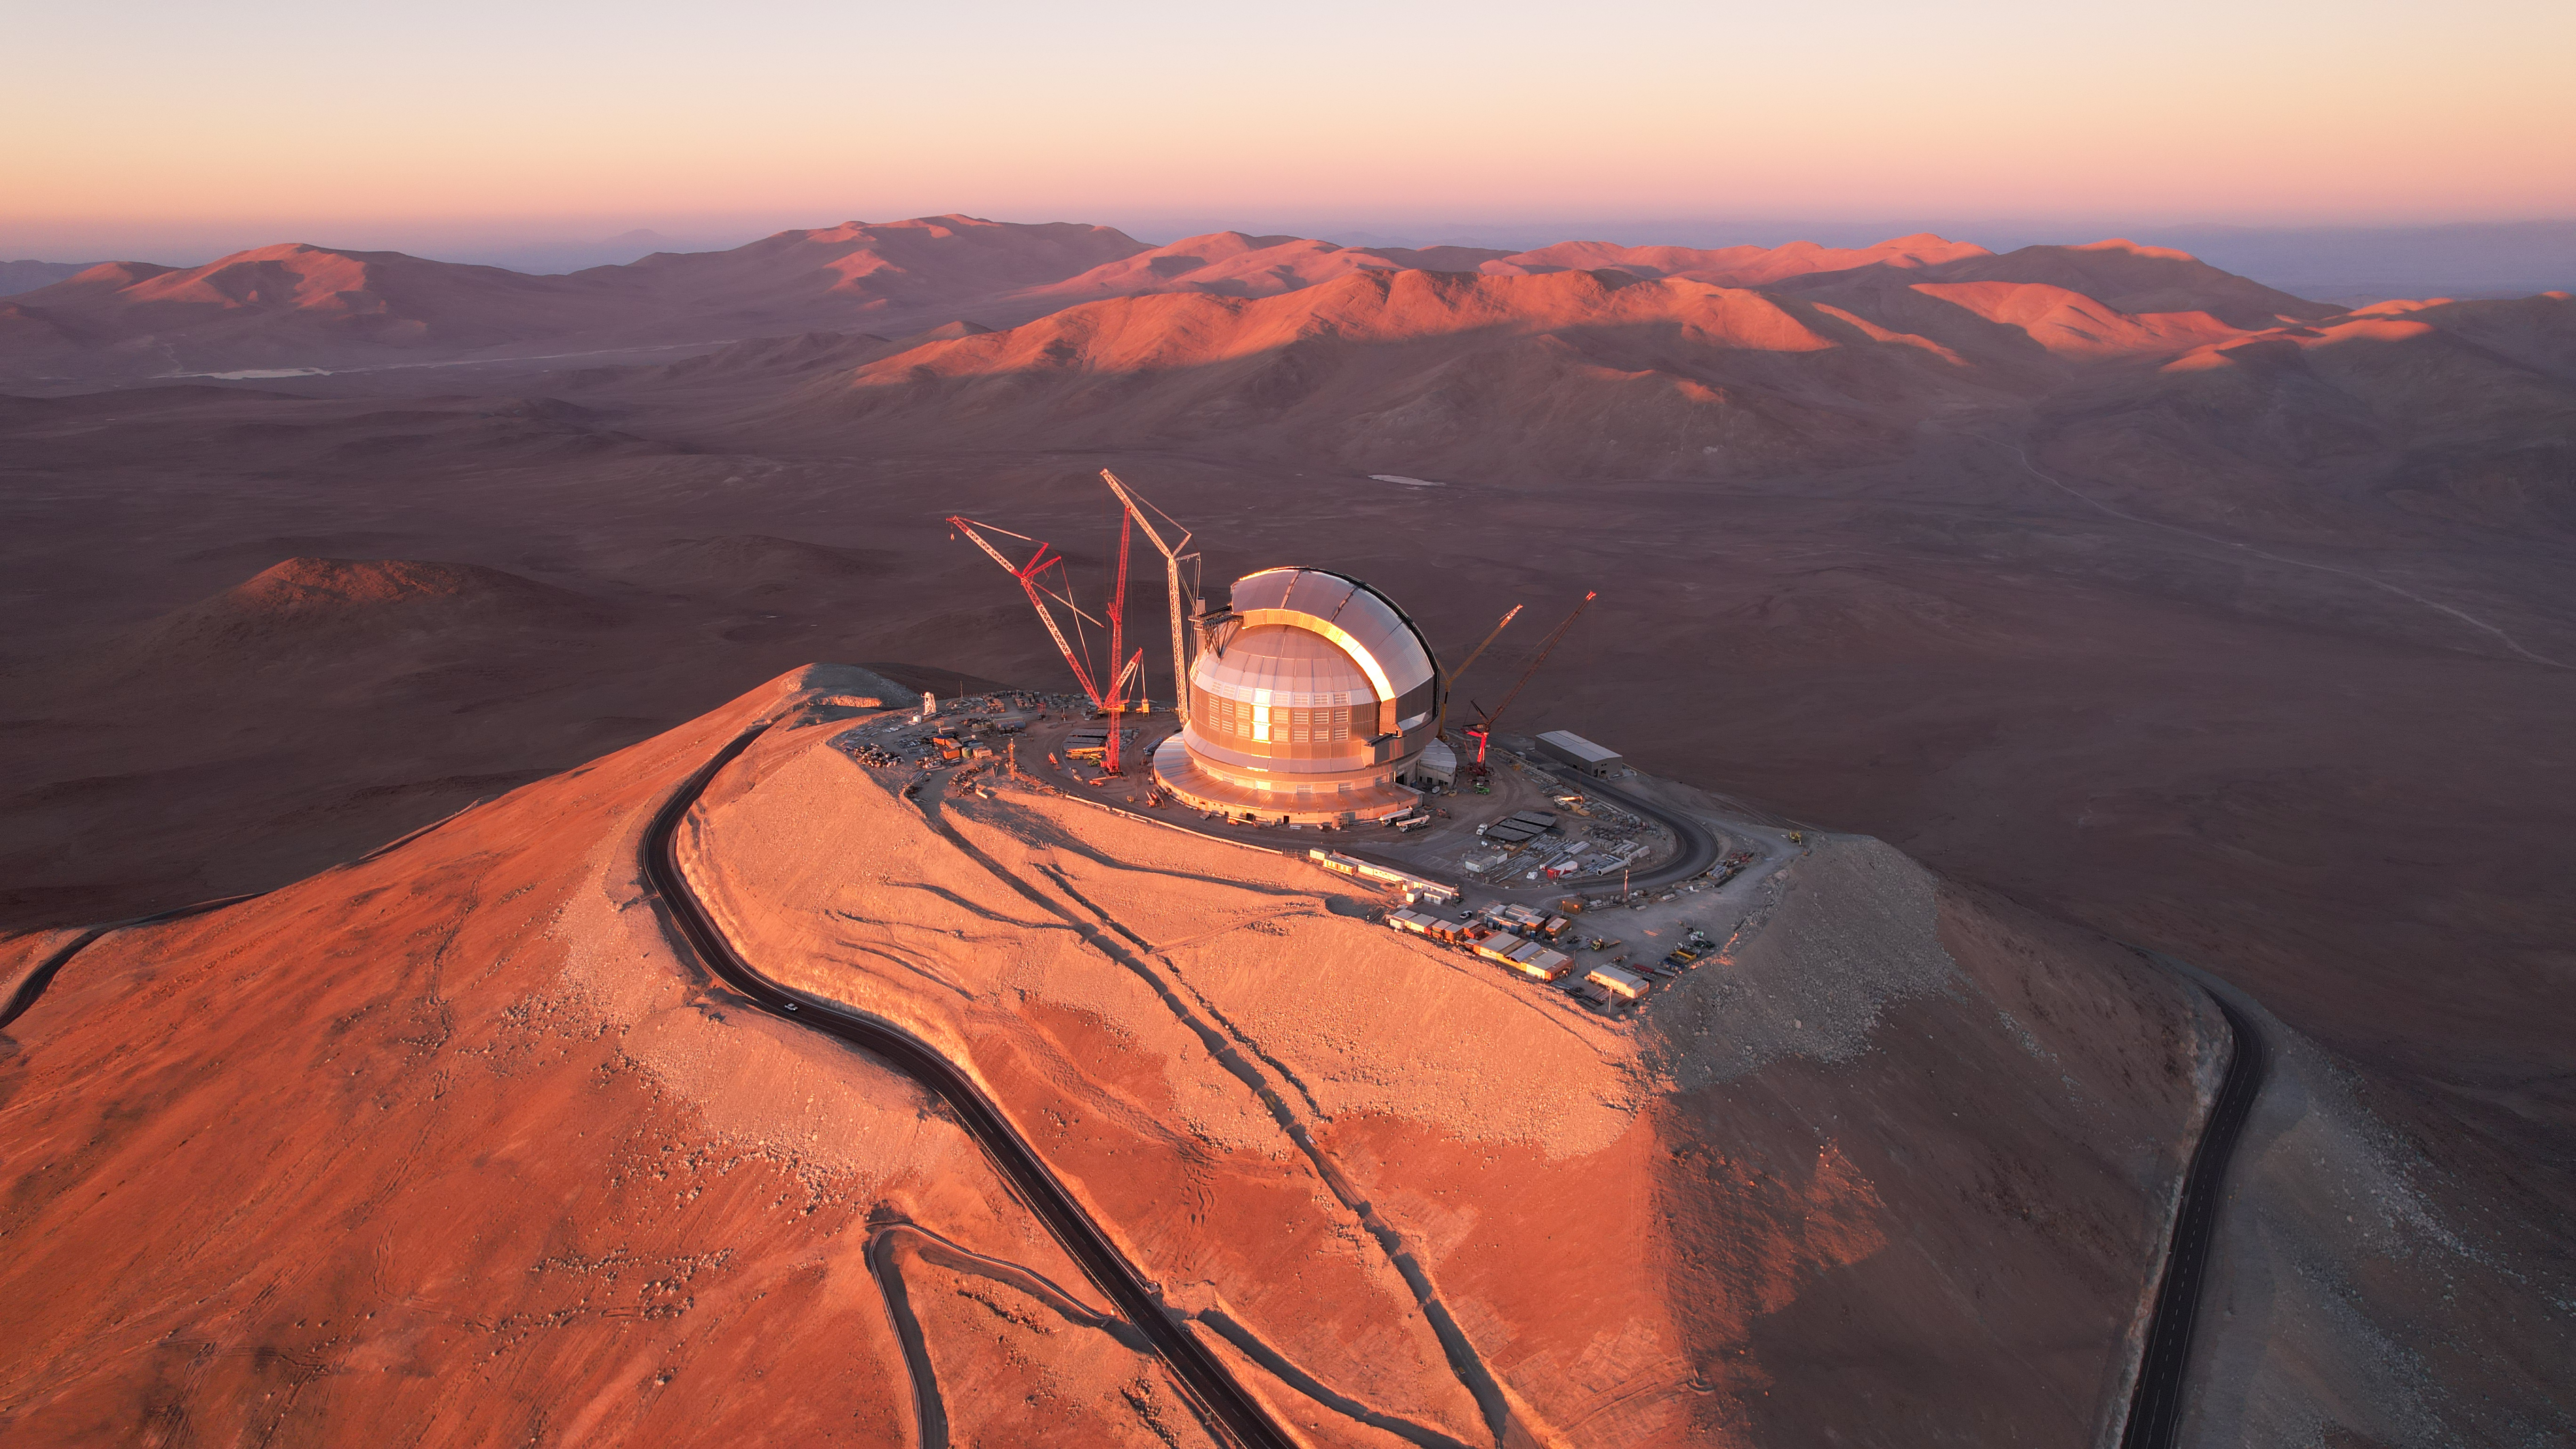

The sunset at the ELT construction site

This photo, taken in April 2026, shows a drone shot of ESO’s Extremely Large Telescope (ELT), under construction in Chile’s Atacama Desert. Located at the top of Cerro Armazones, this massive dome will house the telescope and its sensitive components, protecting them from the extreme desert environment. Its two sliding doors will open during the night, allowing observations of the night sky.

Credit: ESO/G. Vecchia